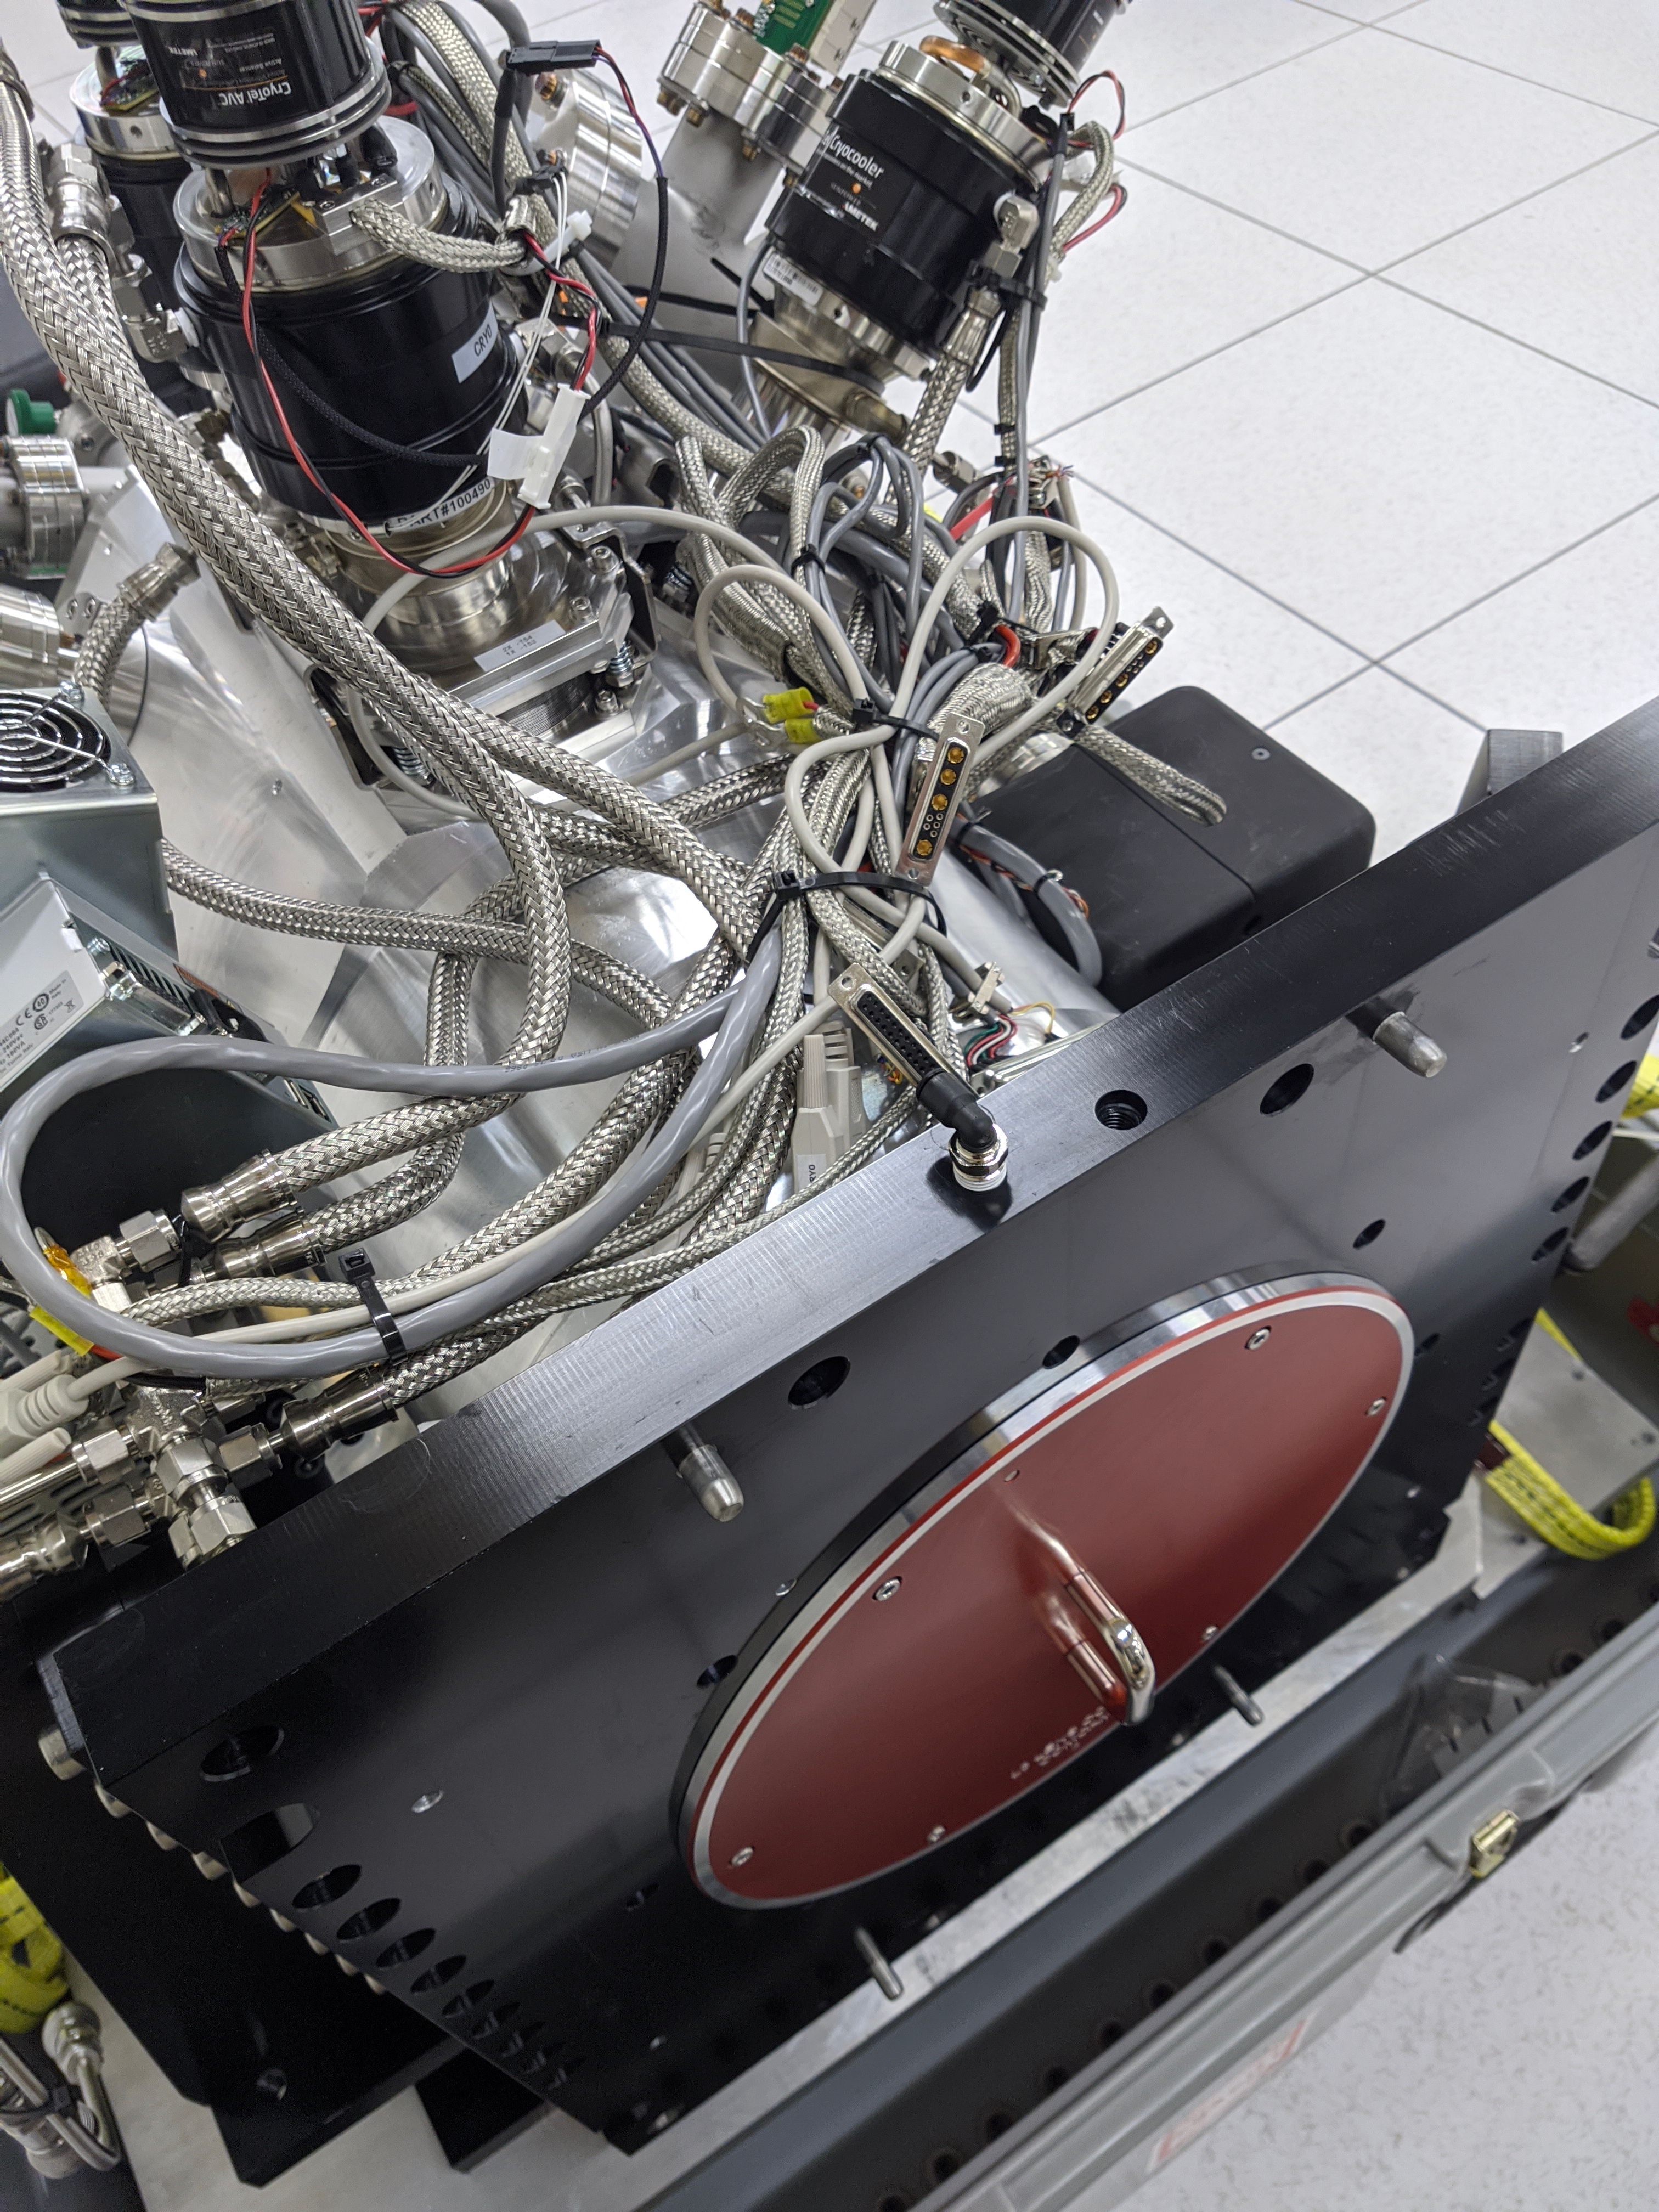

ComCam Arrives in La Serena

The Rubin Observatory Commissioning Camera, which left Tucson on March 16th, has safely arrived in La Serena, Chile. It was unpacked in the La Serena Data Center, and inspections showed that the physical components are in good shape. Next, ComCam will be set up in a safe configuration and the team will determine which testing activities can be done in the Data Center computer room while the summit is closed. The ComCam integration structure is still en route to Chile by ship, and is scheduled to arrive in late April.

Credit: Rubin Observatory/NSF/AURA